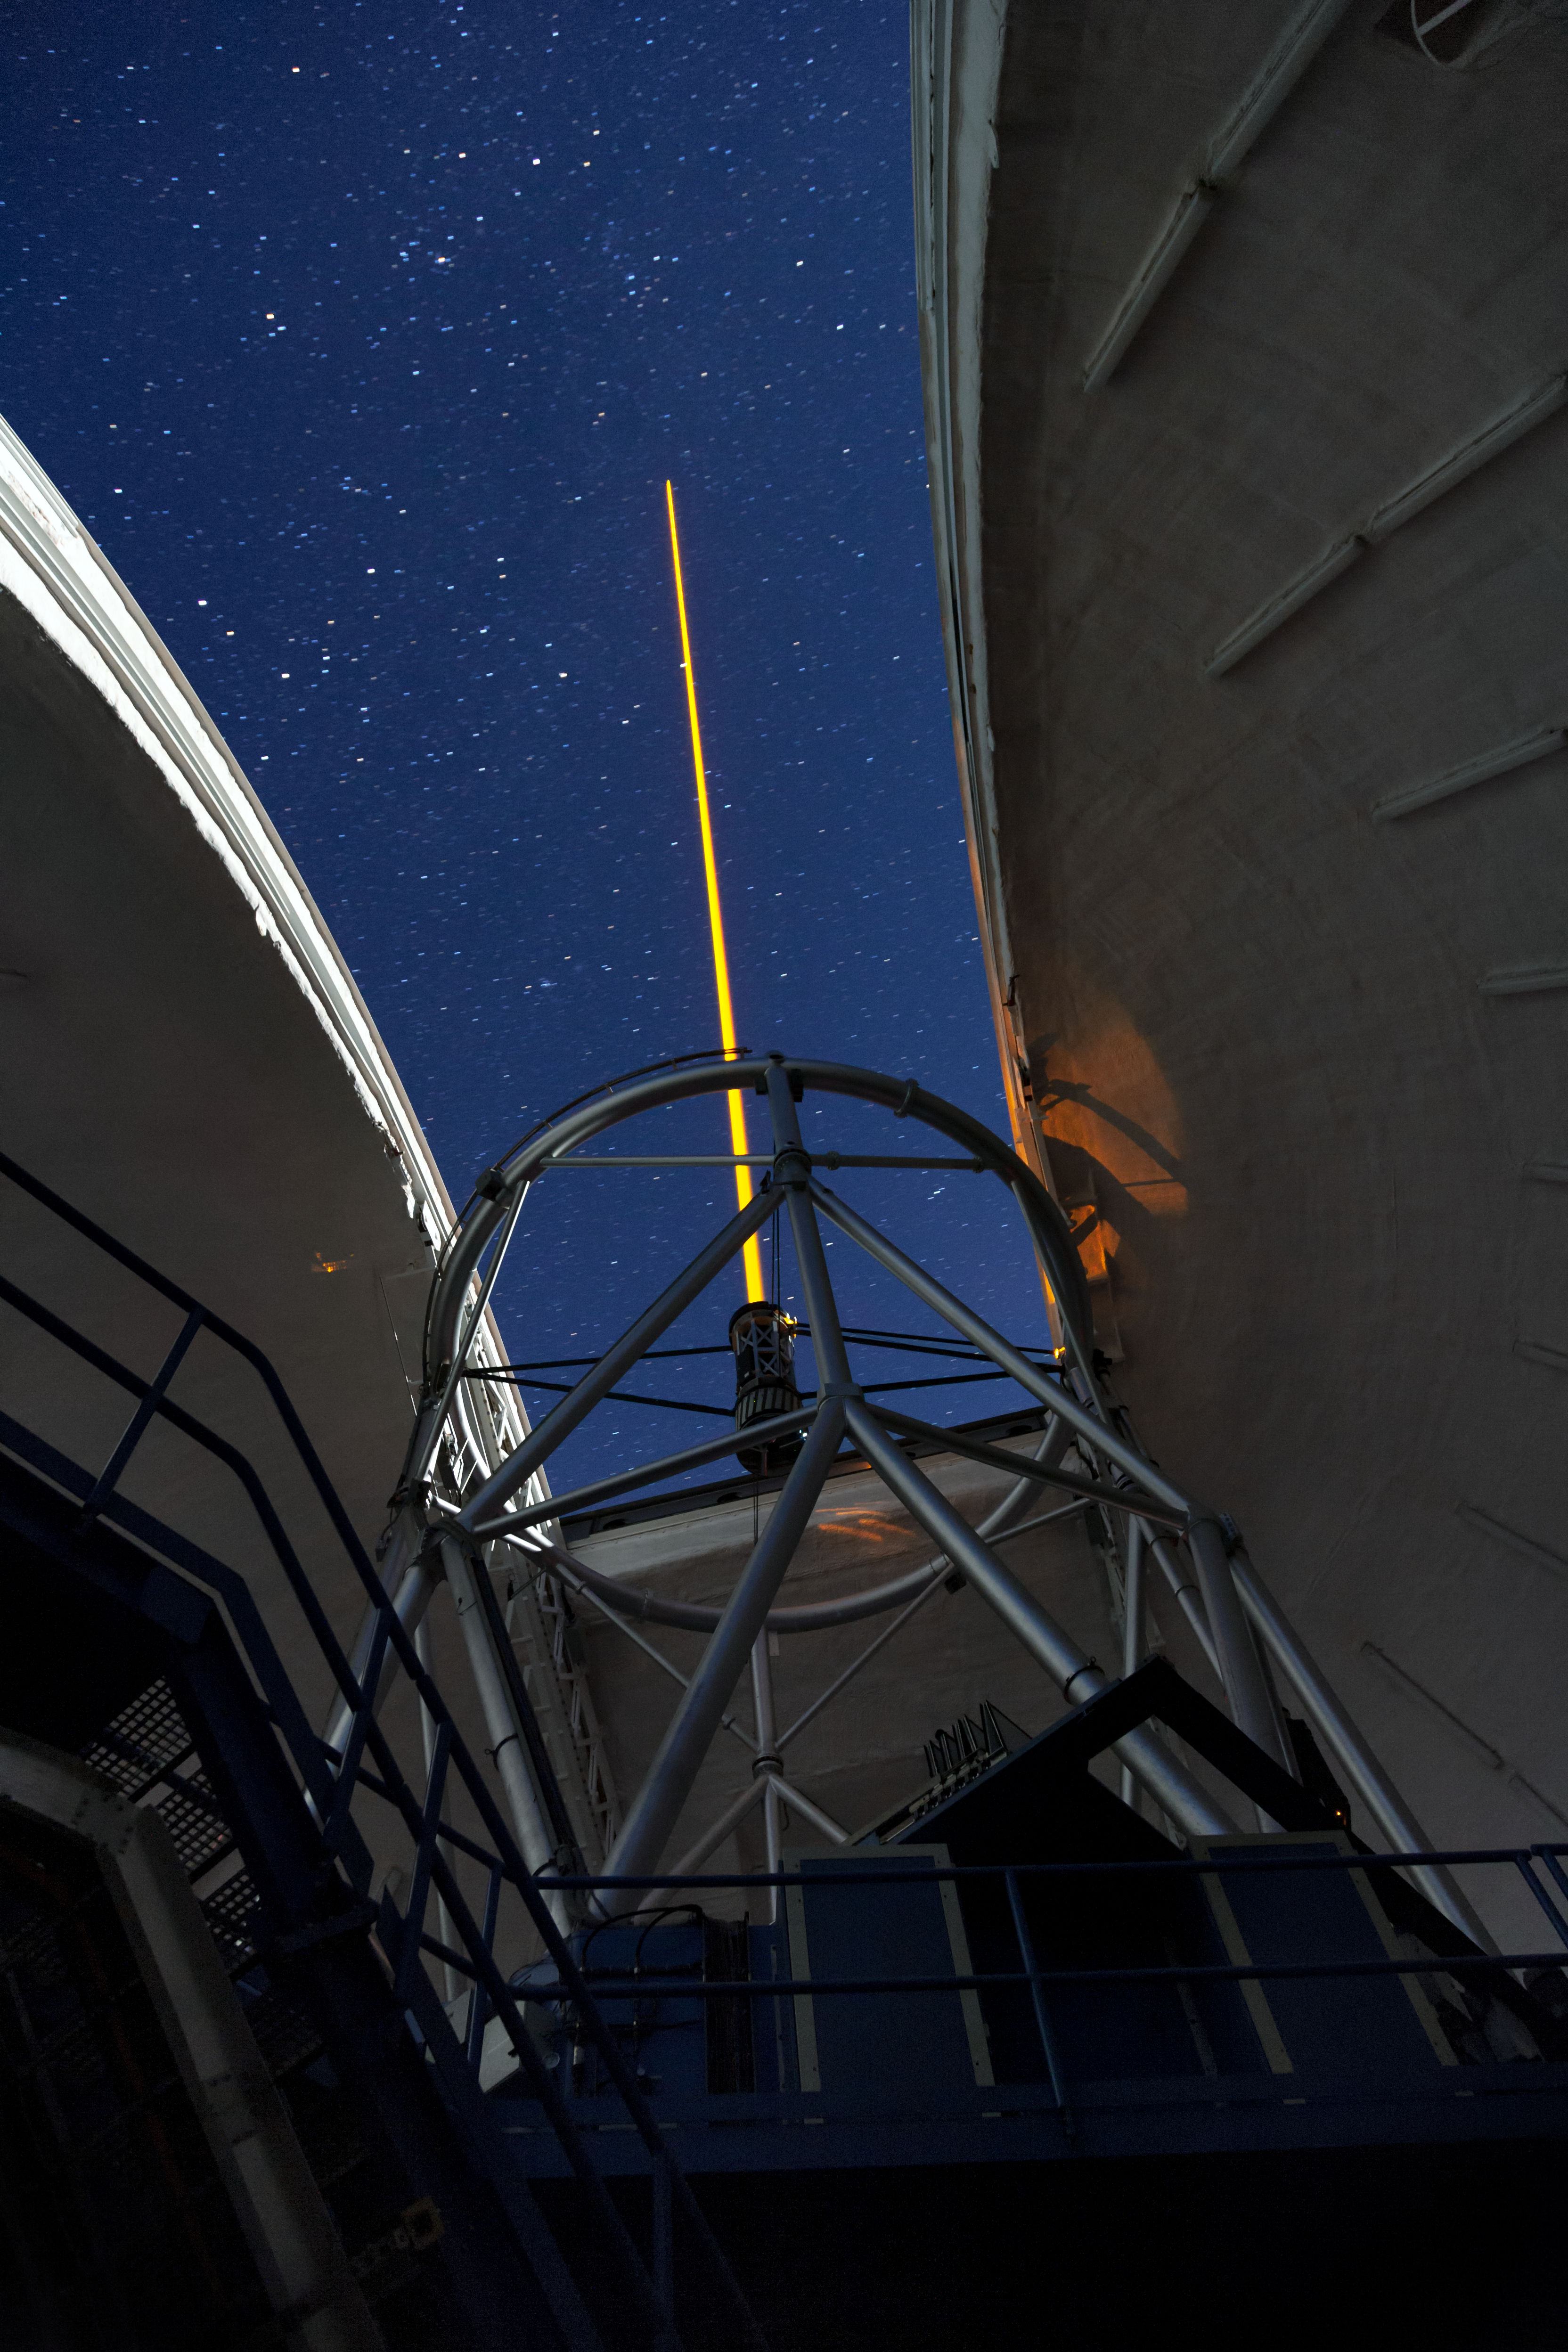

Gemini South's Laser Guide System

This photo shows Gemini South's laser guide star system in action. The laser interacts with particles in the Earth's upper atmosphere and allow for real-time corrections of the telescope's optics to compensate for atmospheric turbulence. Gemini South is a part of the International Gemini Observatory, a program of NSF NOIRLab.

Credit: International Gemini Observatory/NOIRLab/AURA/NSF/M. Paredes